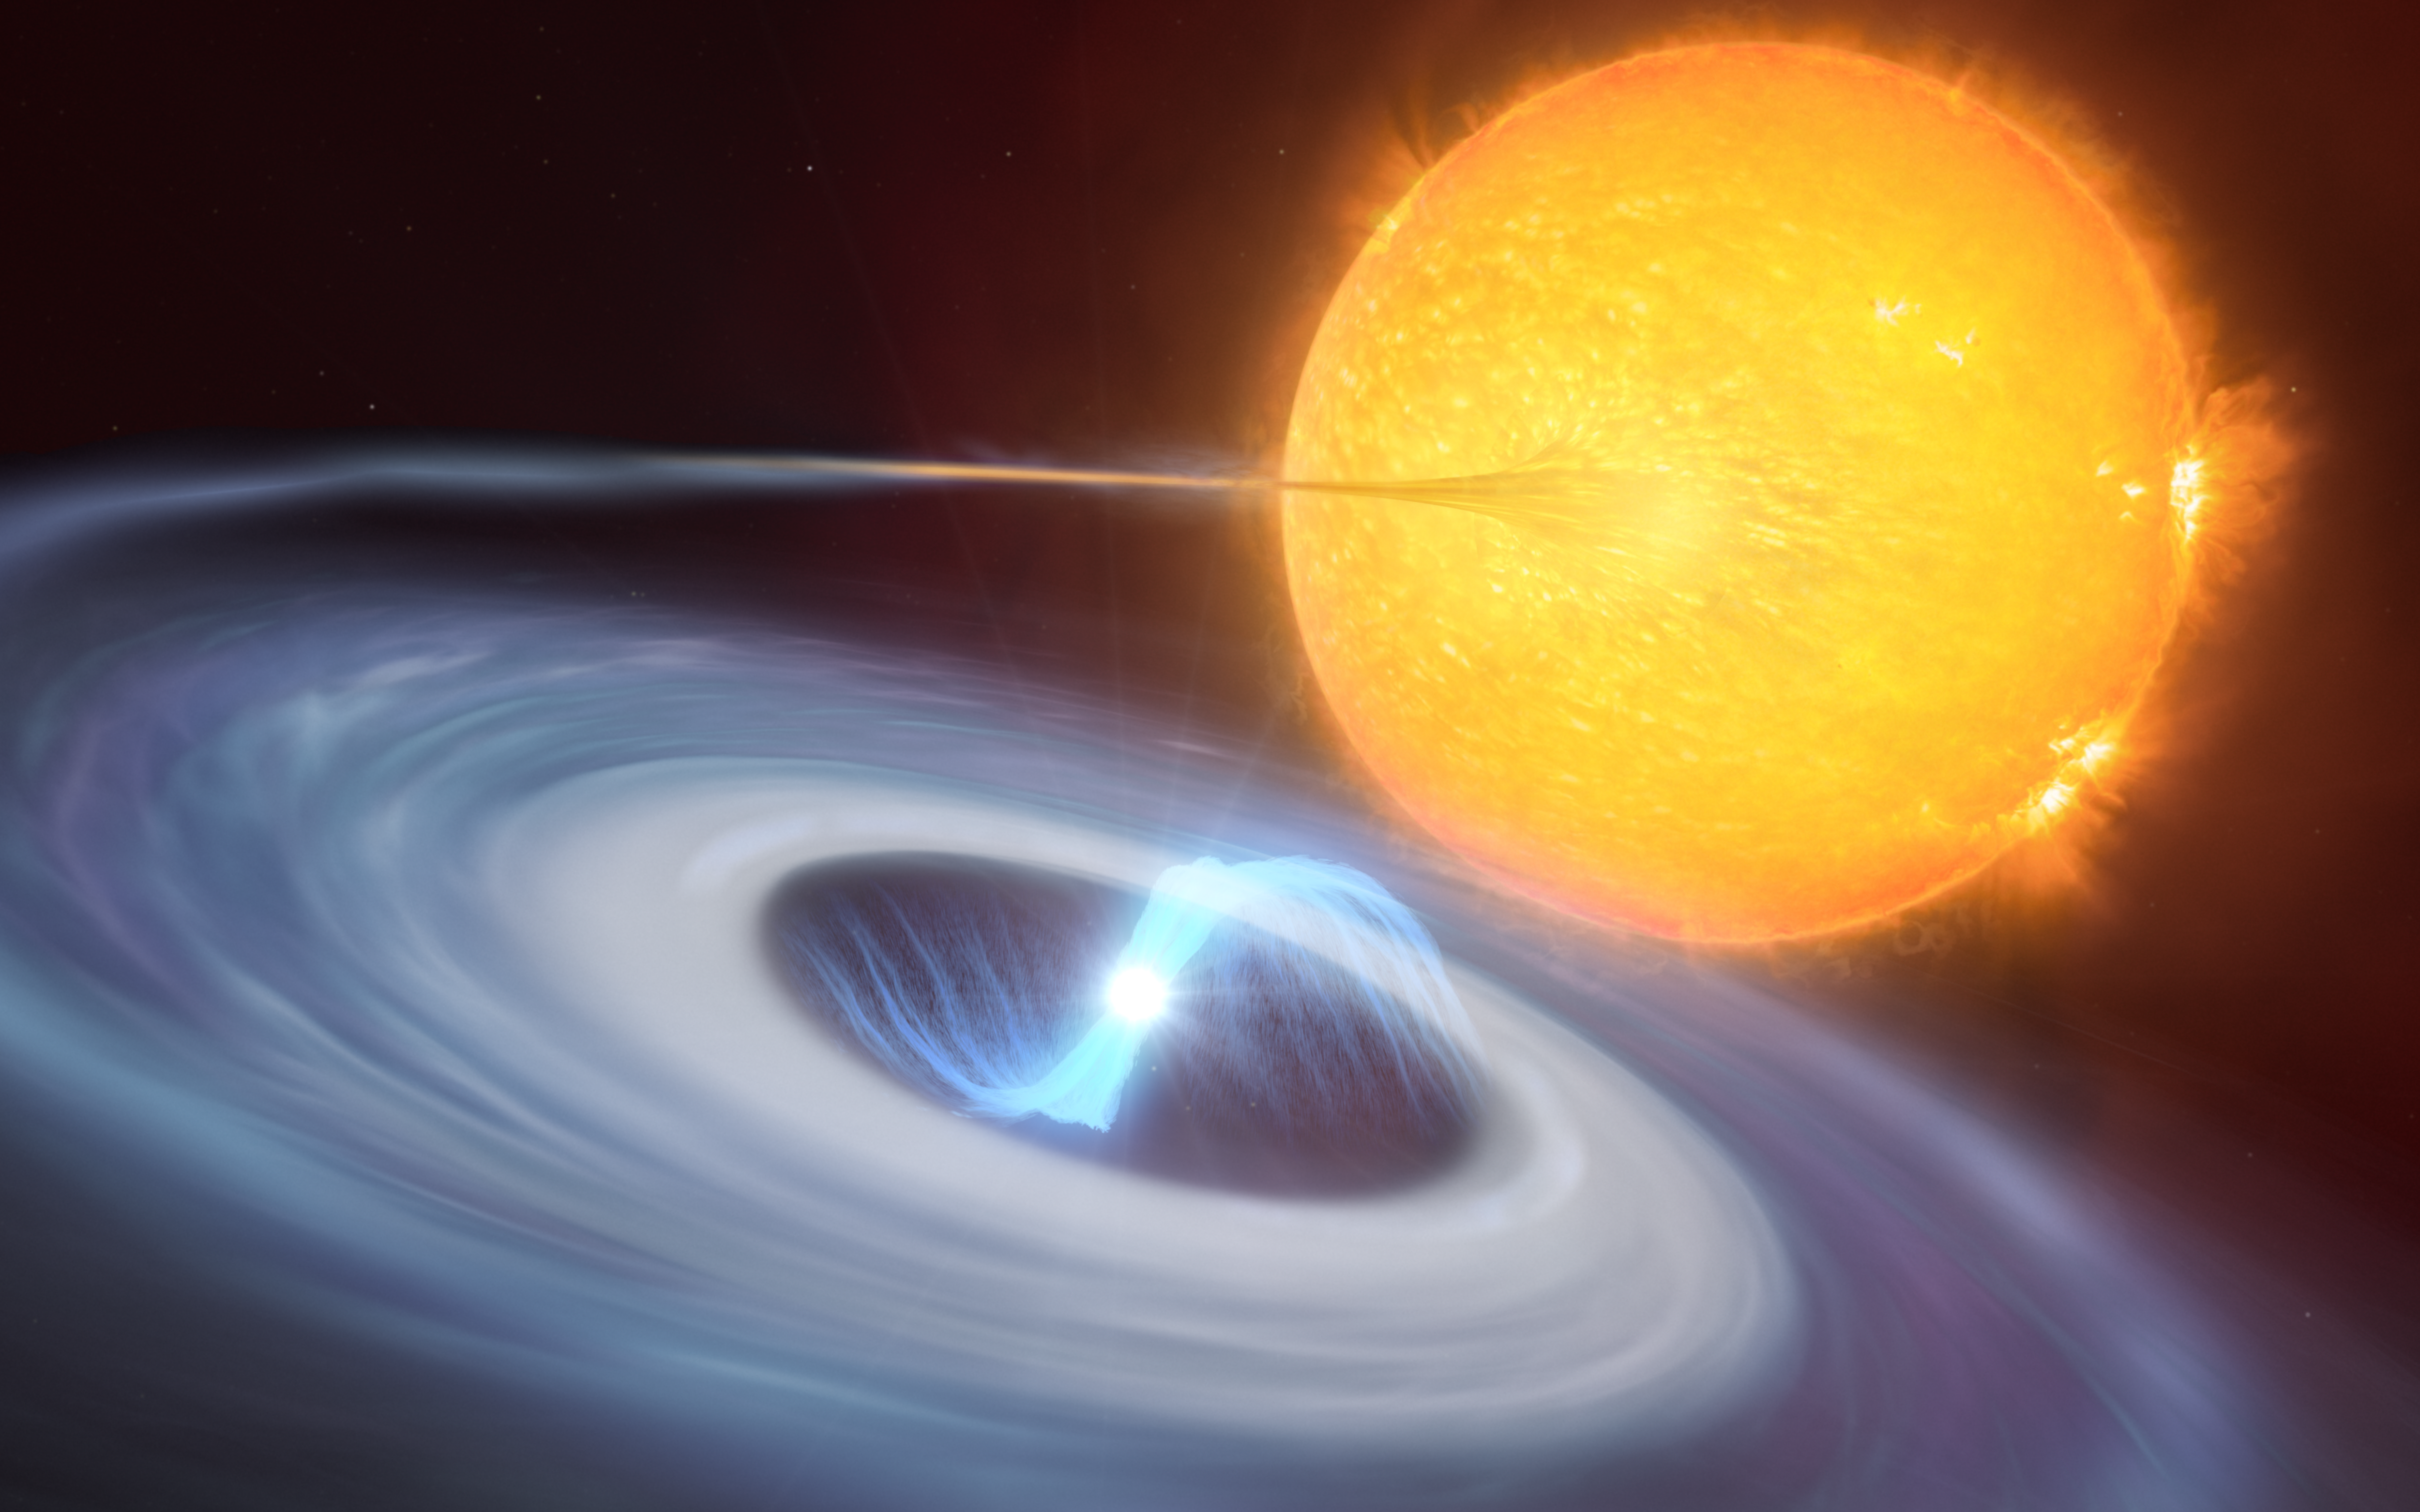

Artist’s impression of a micronova

This artist’s impression shows a two-star system where micronovae may occur. The blue disc swirling around the bright white dwarf in the centre of the image is made up of material, mostly hydrogen, stolen from its companion star. Towards the centre of the disc, the white dwarf uses its strong magnetic fields to funnel the hydrogen towards its poles. As the material falls on the hot surface of the star, it triggers a micronova explosion, contained by the magnetic fields at one of the white dwarf’s poles.

Credit: ESO/M. Kornmesser, L. Calçada